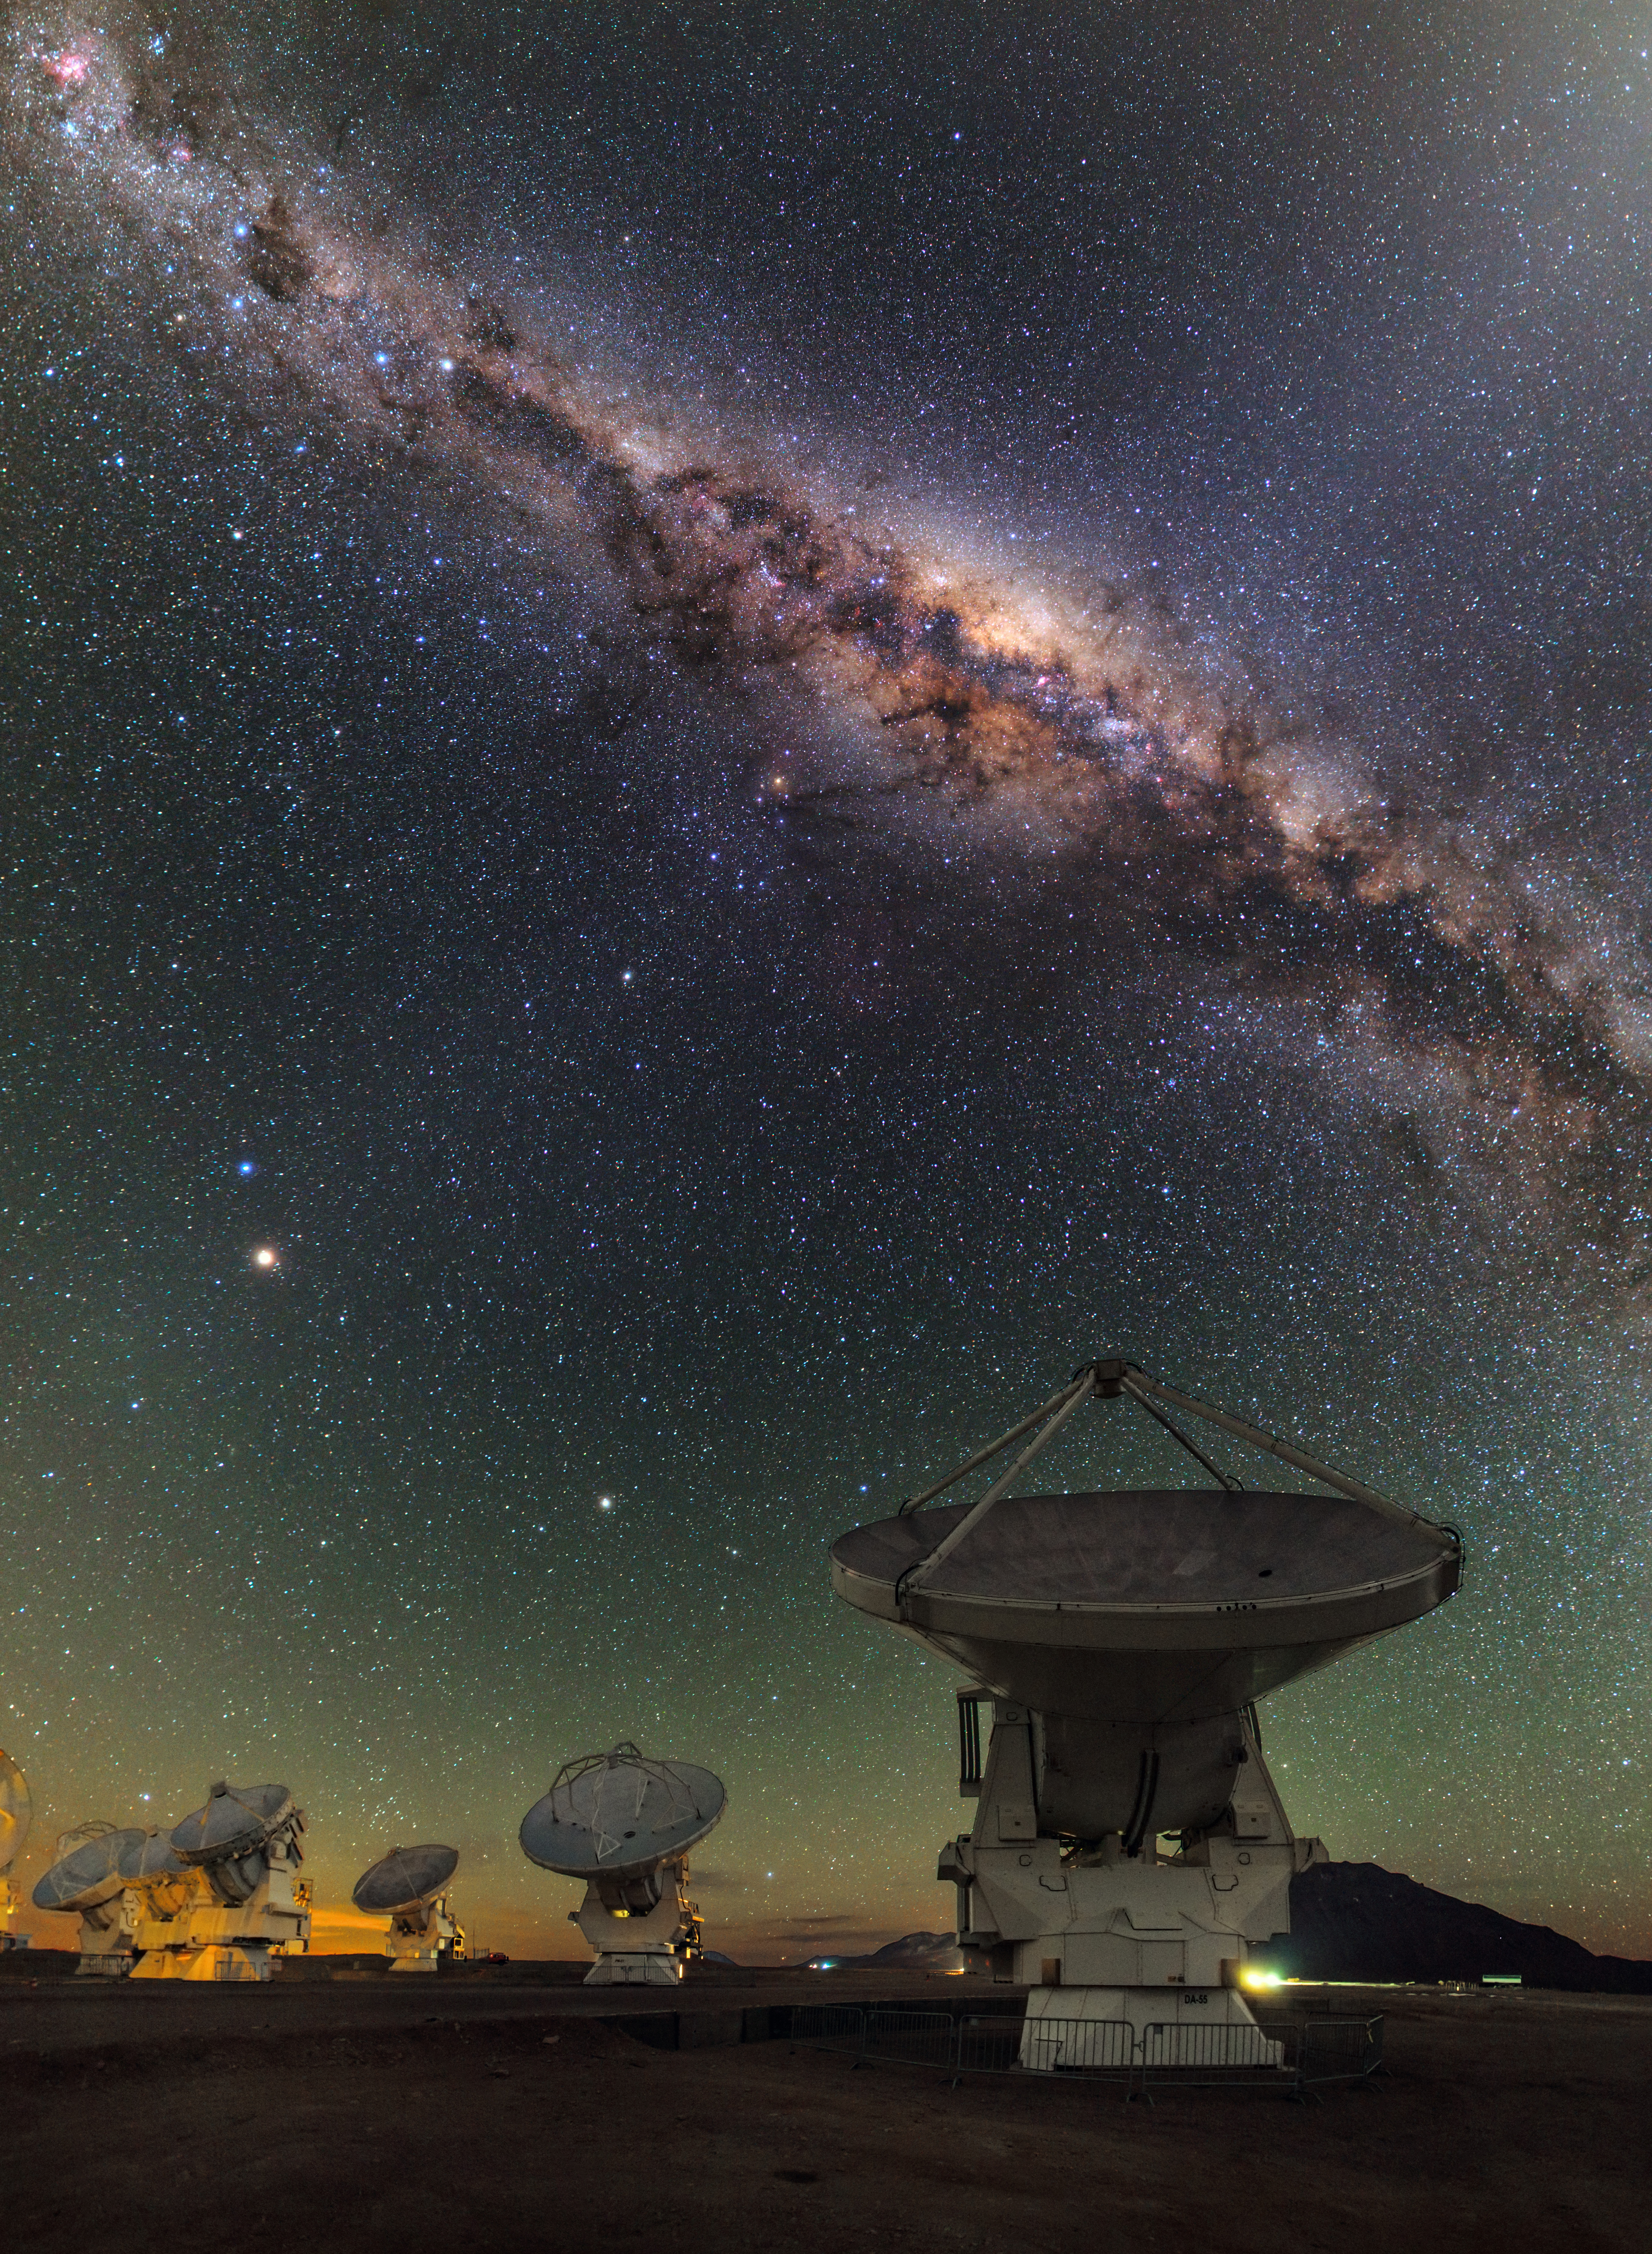

ALMA and the centre of the Milky Way

This view shows several of the ALMA antennas and the central regions of the Milky Way above. In this wide field view, the zodiacal light is seen upper right and at lower left Mars is seen. Saturn is a bit higher in the sky towards the center of the image. The image was taken during the ESO Ultra HD (UHD) Expedition.

Credit: B. Tafreshi (ESO)